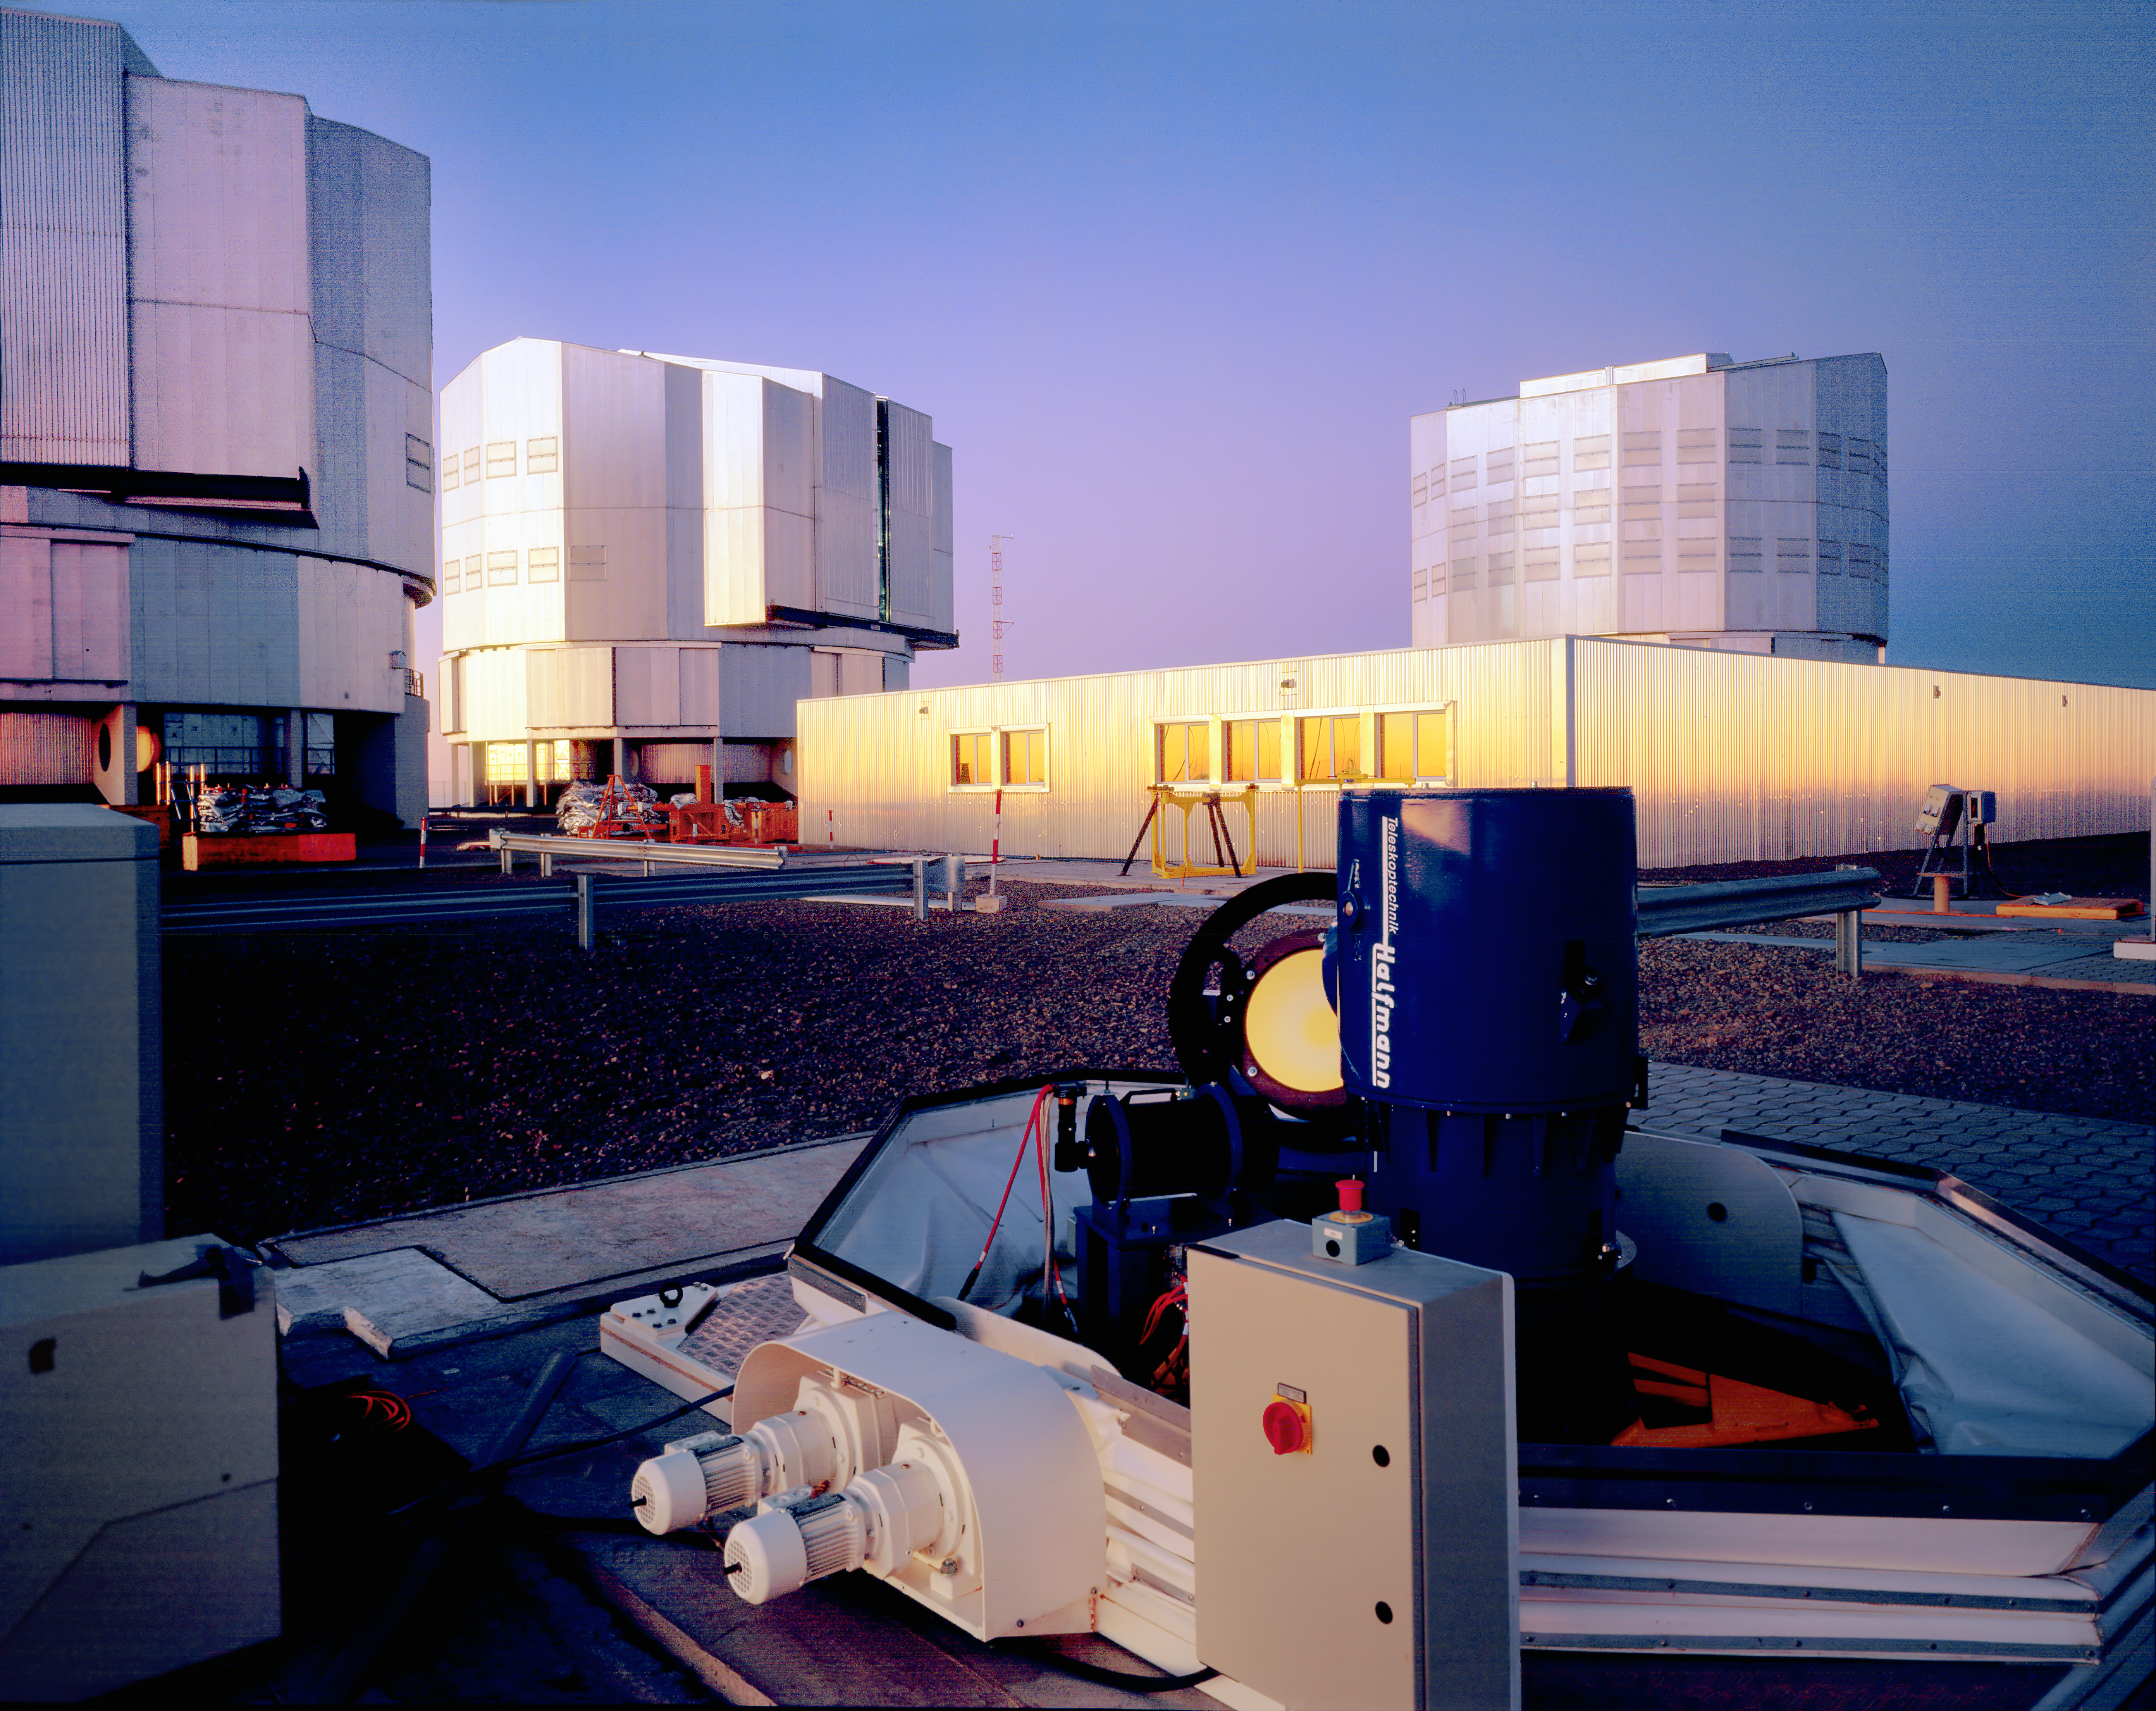

Siderostat at the VLT platform

One of the two Siderostats, 0.3-metre fixed telescopes used to feed the VLTI instrument VINCI during test and early science phases. The VLT Interferometer (VLTI) combines the light captured by two or three 8.2-metre Unit Telescopes (UTs) or two or three 1.8-metre Auxiliary Telescopes (ATs), allowing astronomers to see details up to 25 times finer than with the individual telescopes. While the VLT´s ATs are entirely dedicated to interferometry, the VLT´s UTs can work either individually or together in groups of two or three.

Credit: ESO